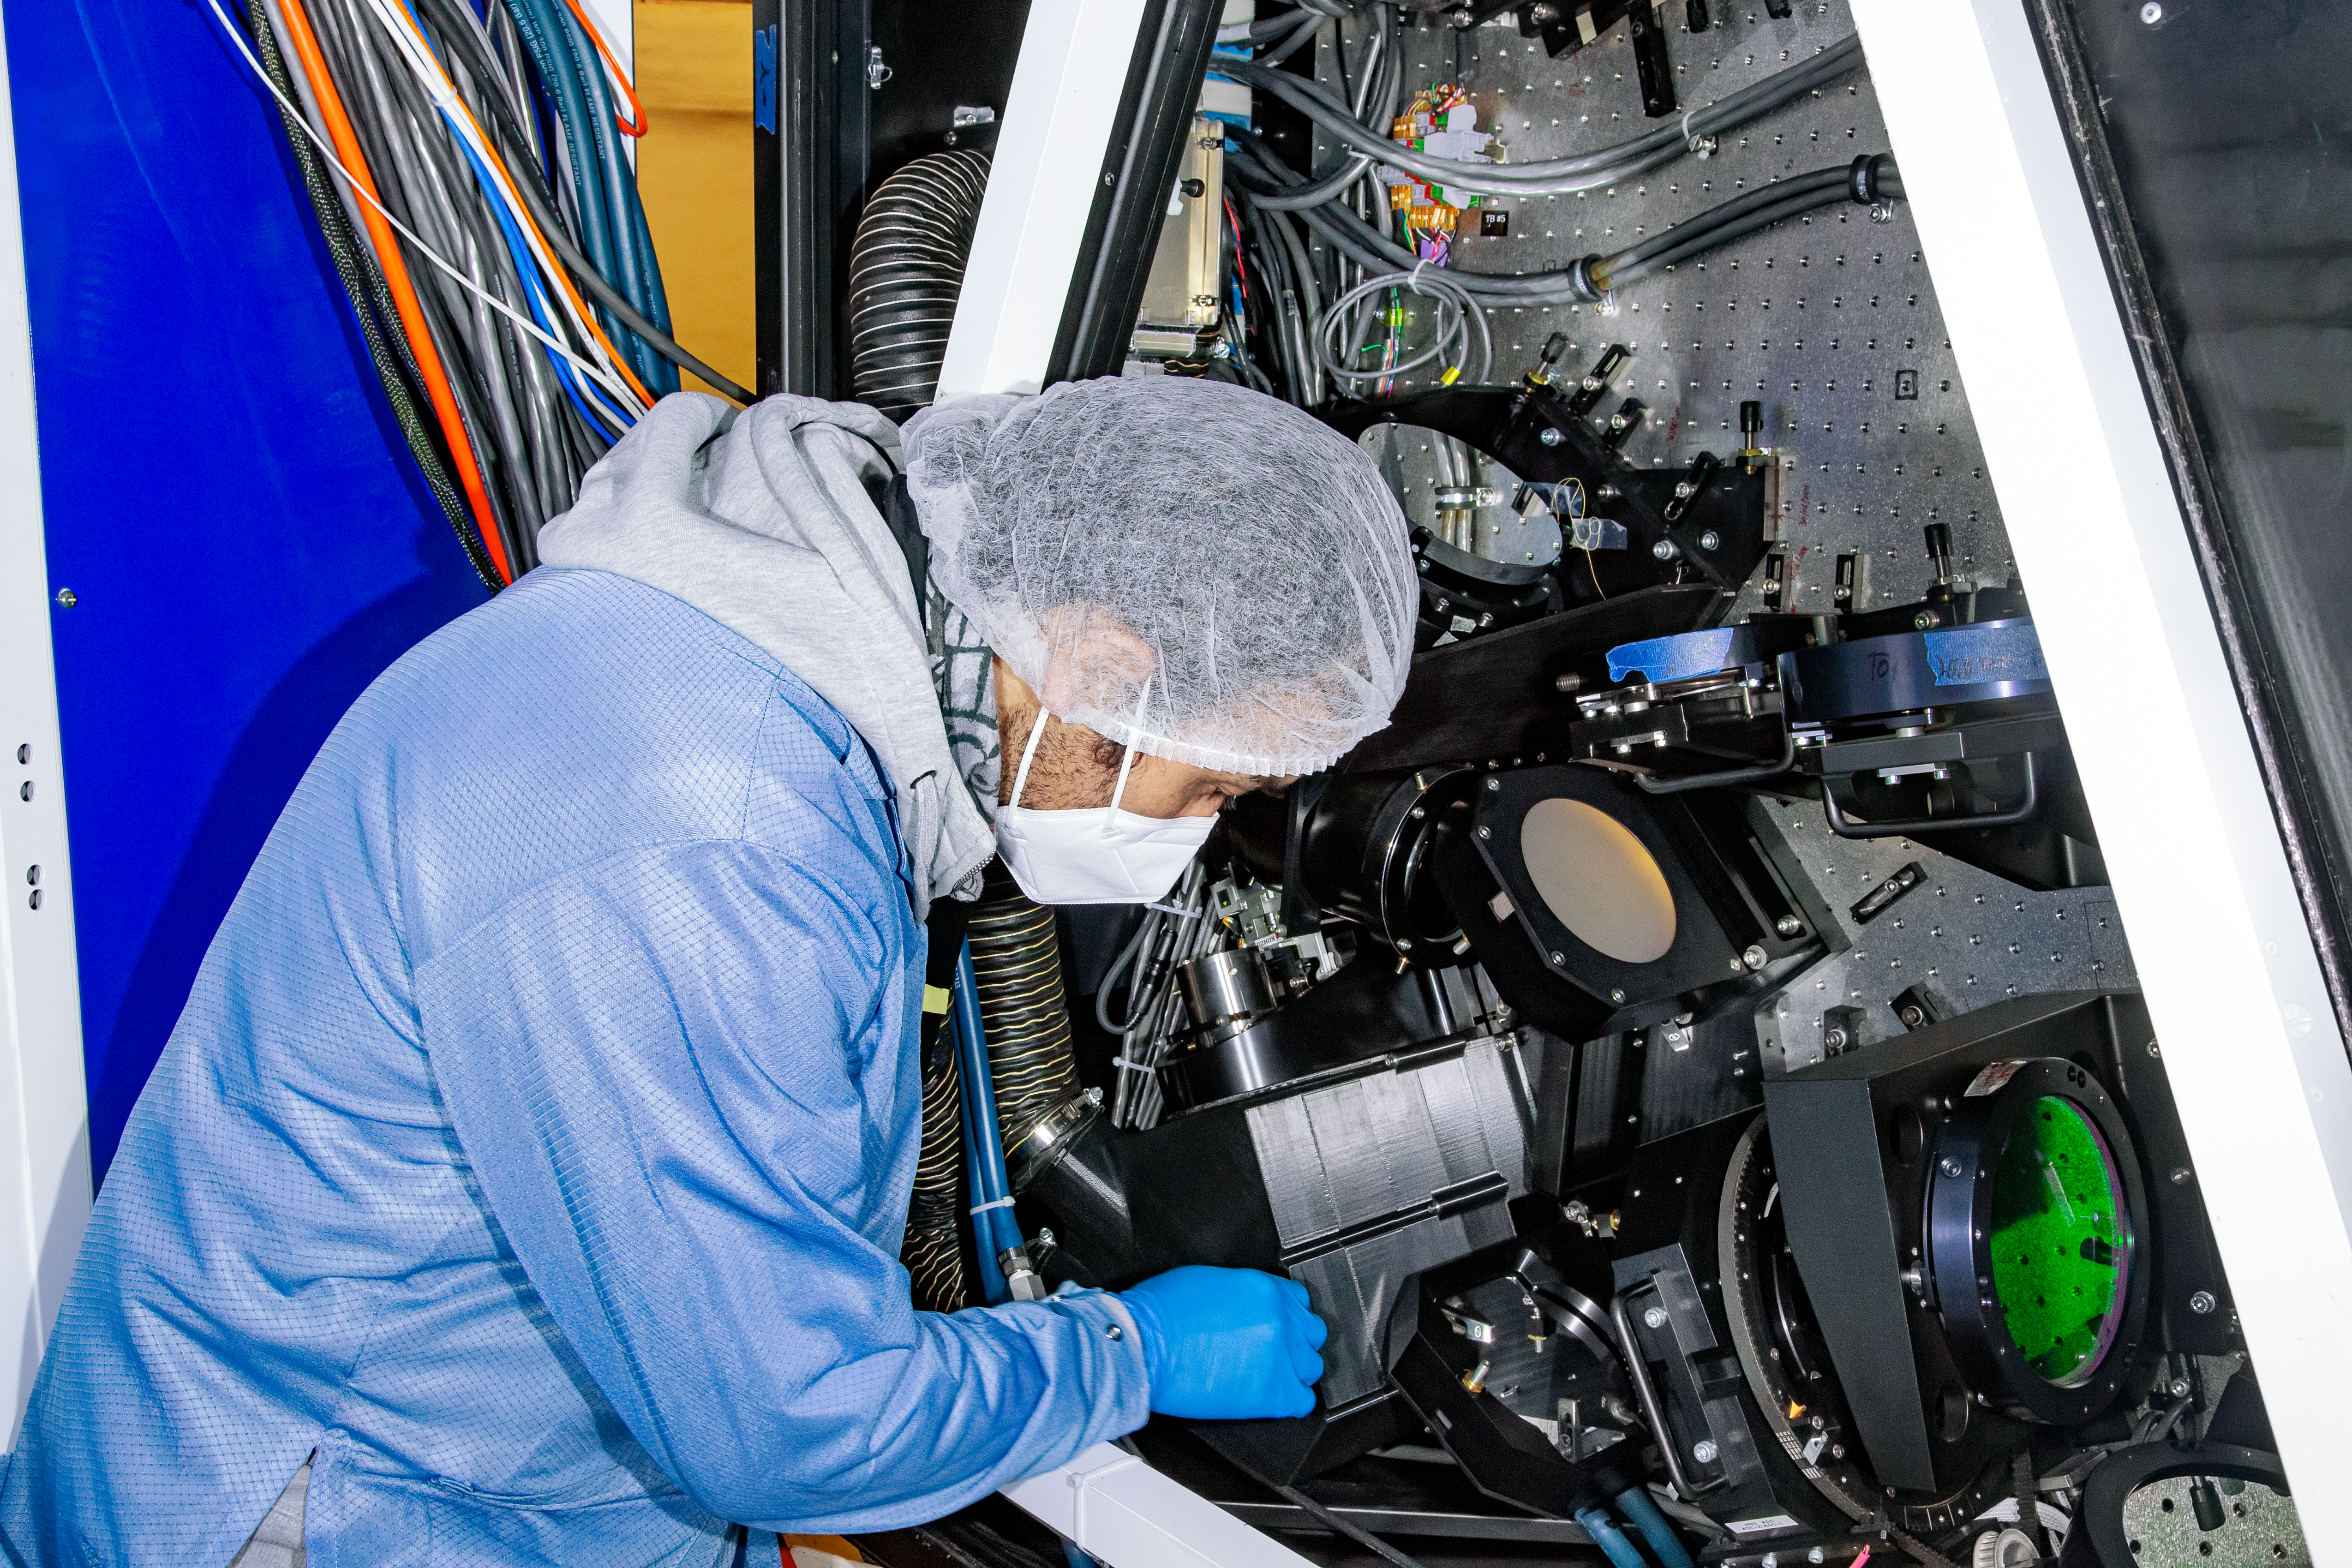

Installing NGS-2

Gemini South's NGS2 is a new adaptive optics system that uses an auxiliary guide star in the sky to supplement Gemini's laser artificial star system. NGS2 enables Gemini to achieve sharper images than ever before, rivaling the resolution of space-based telescopes.

Credit: NOIRLab/AURA/NSF